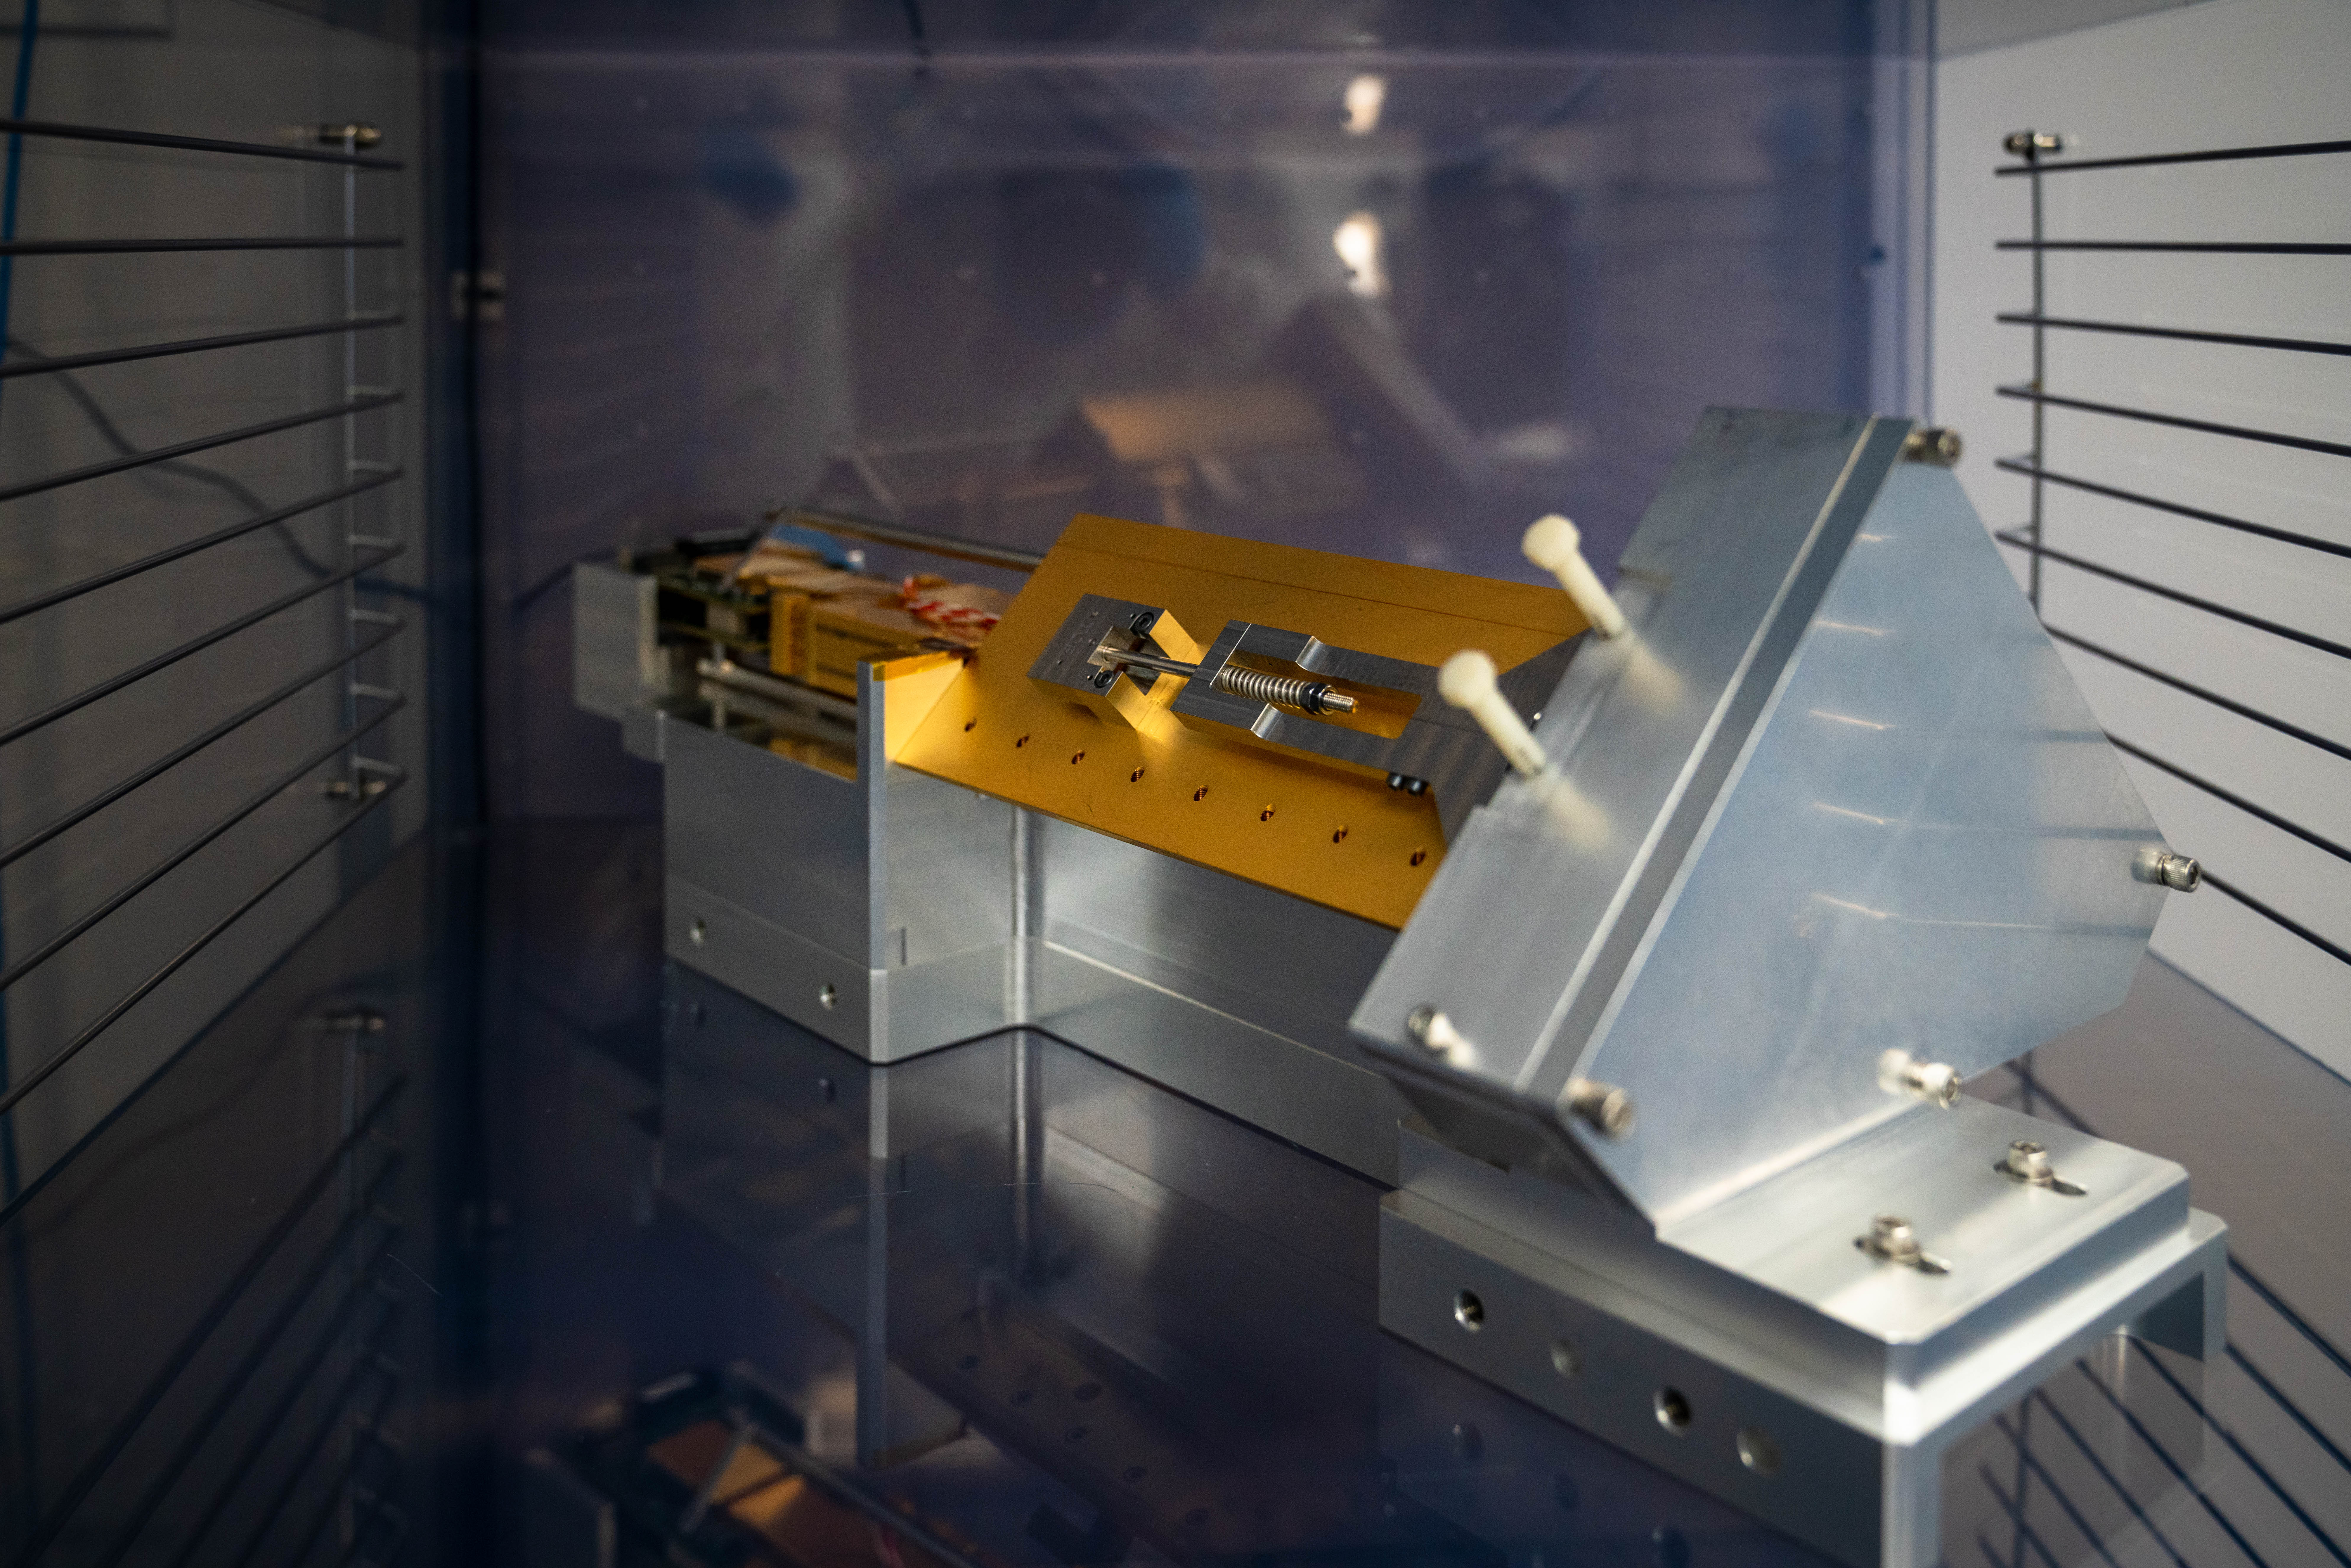

LSST Cleanroom March 2019

Members of the LSST Camera Integration and Testing team at SLAC have inserted a raft of nine imaging sensors into the body of the ComCam, a miniature version of the LSST Camera that will be used for telescope commissioning.

Credit: Farrin Abbott/SLAC National Accelerator Laboratory